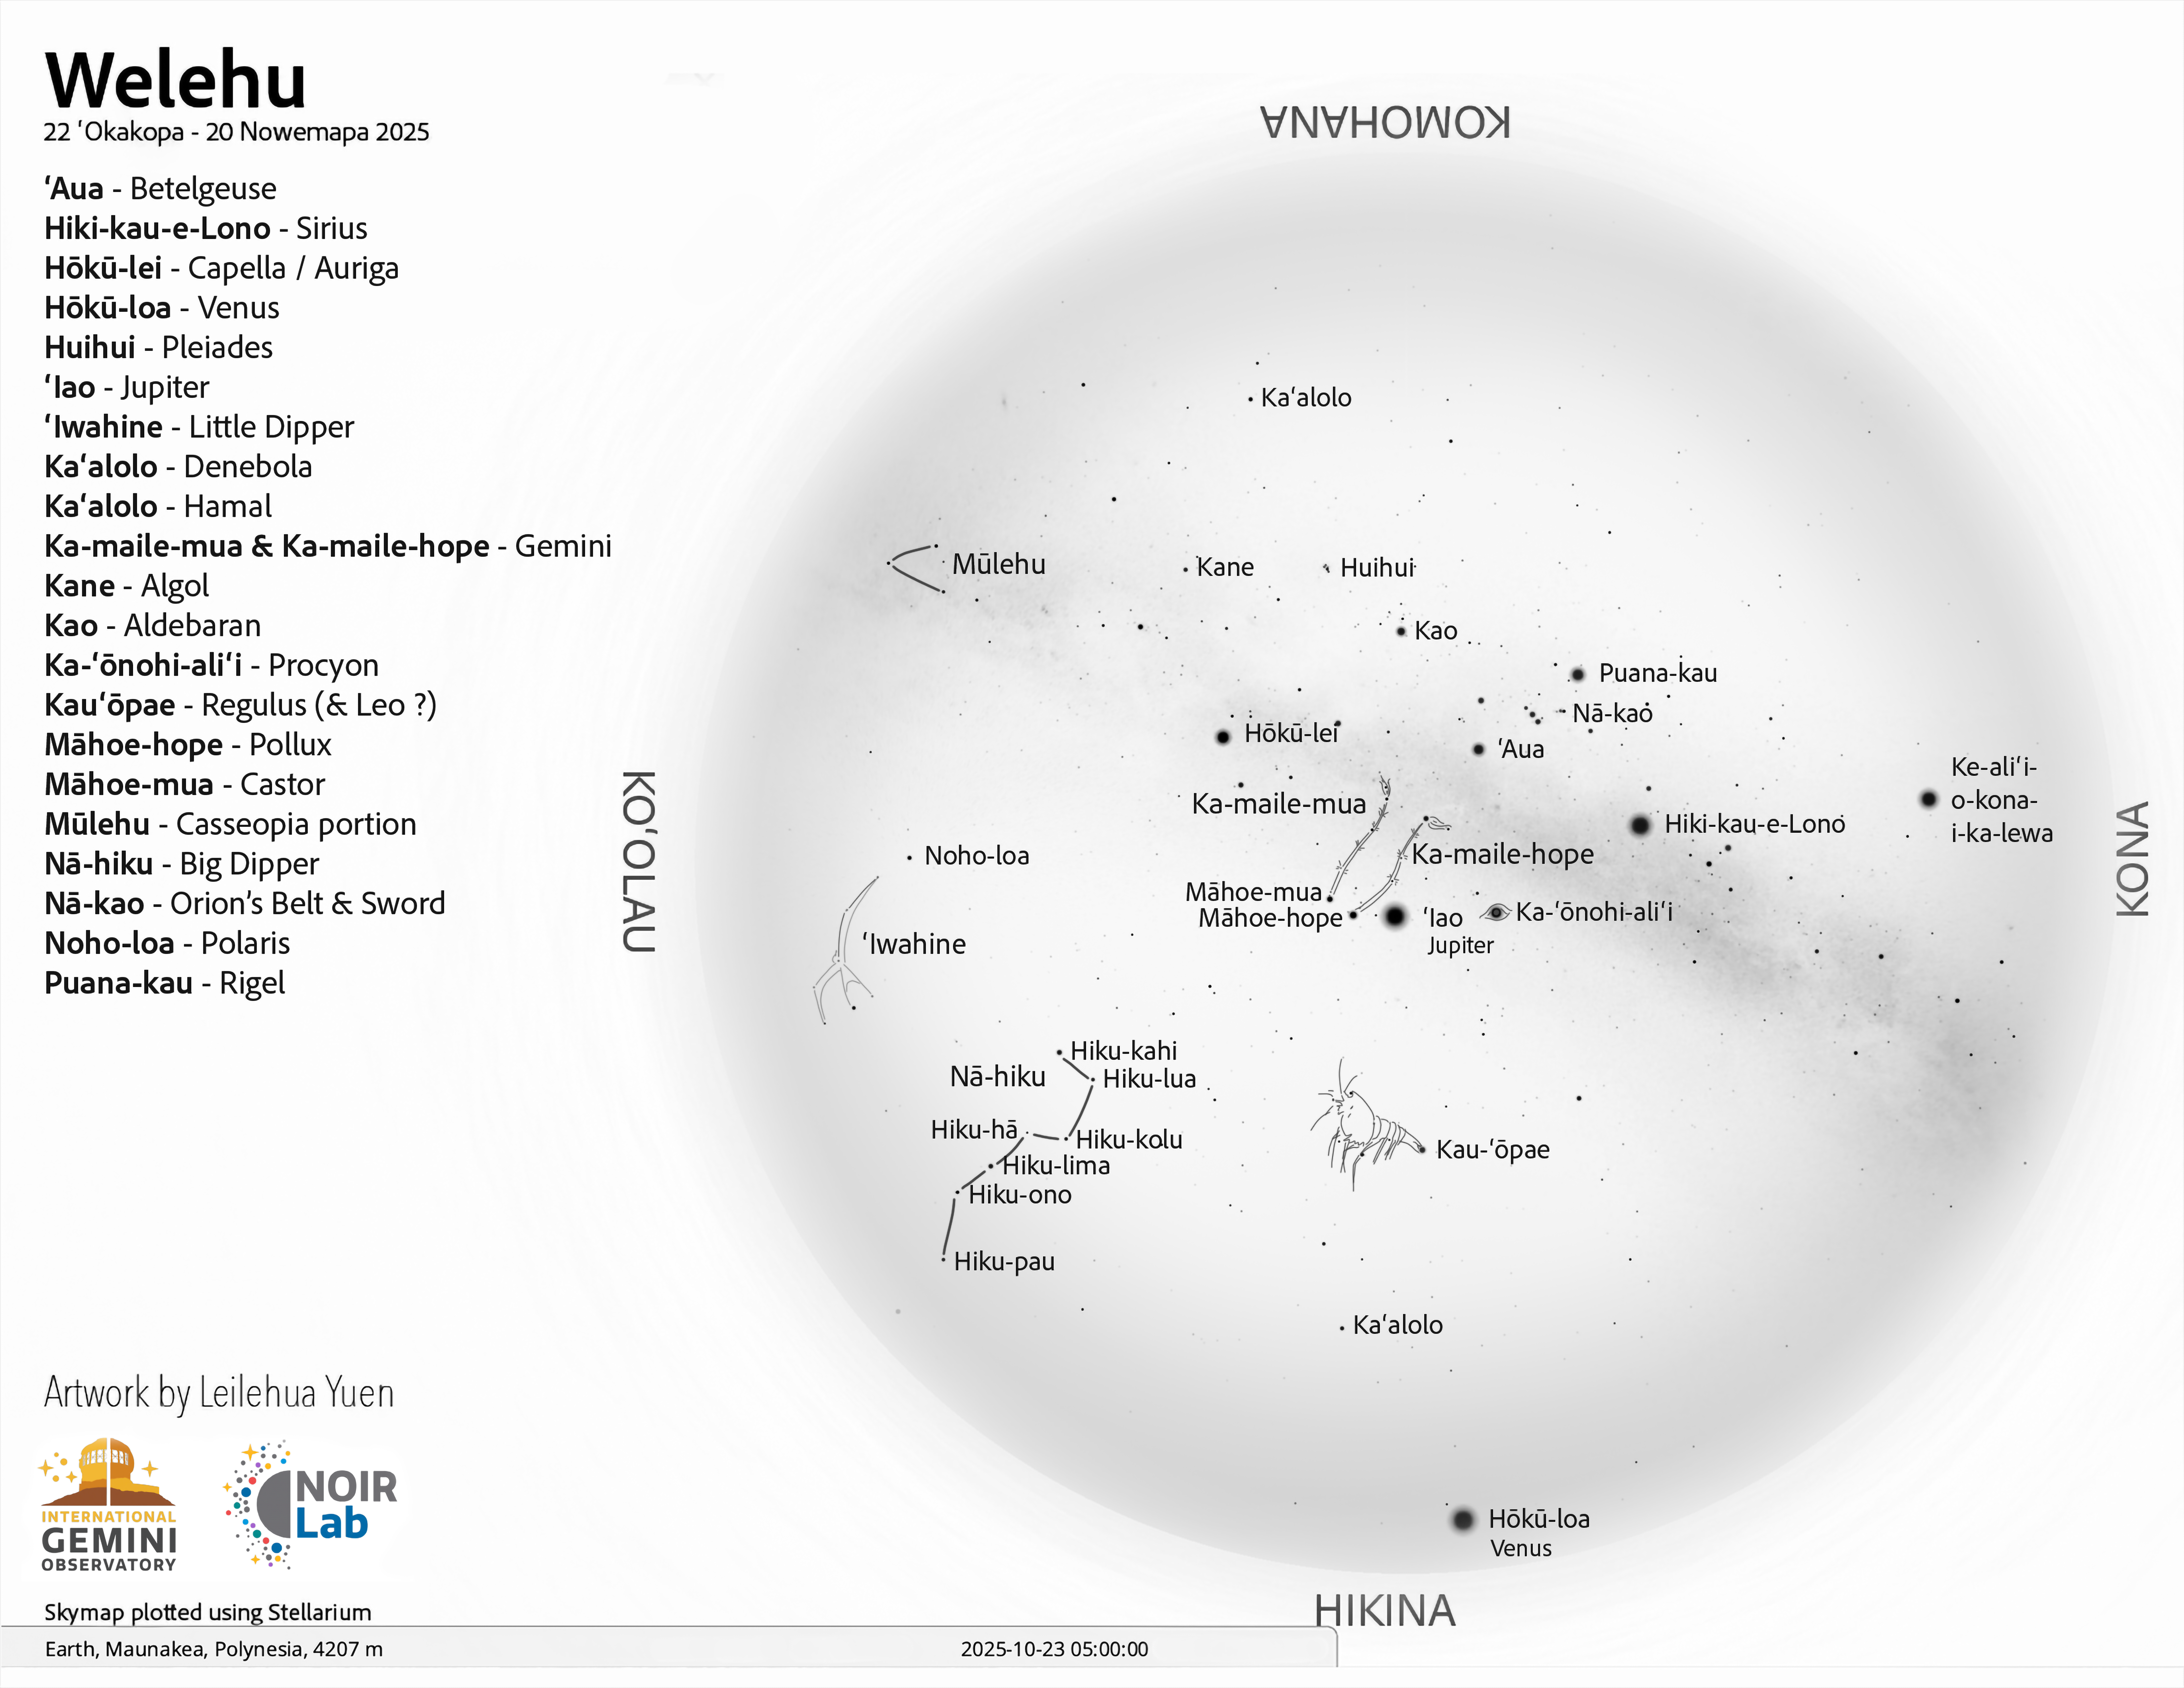

A morning view of the skies over Hawaiʻi for Welehu (22 October–20 November 2025).

Credit: NOIRLab/NSF/AURA/L. Yuen